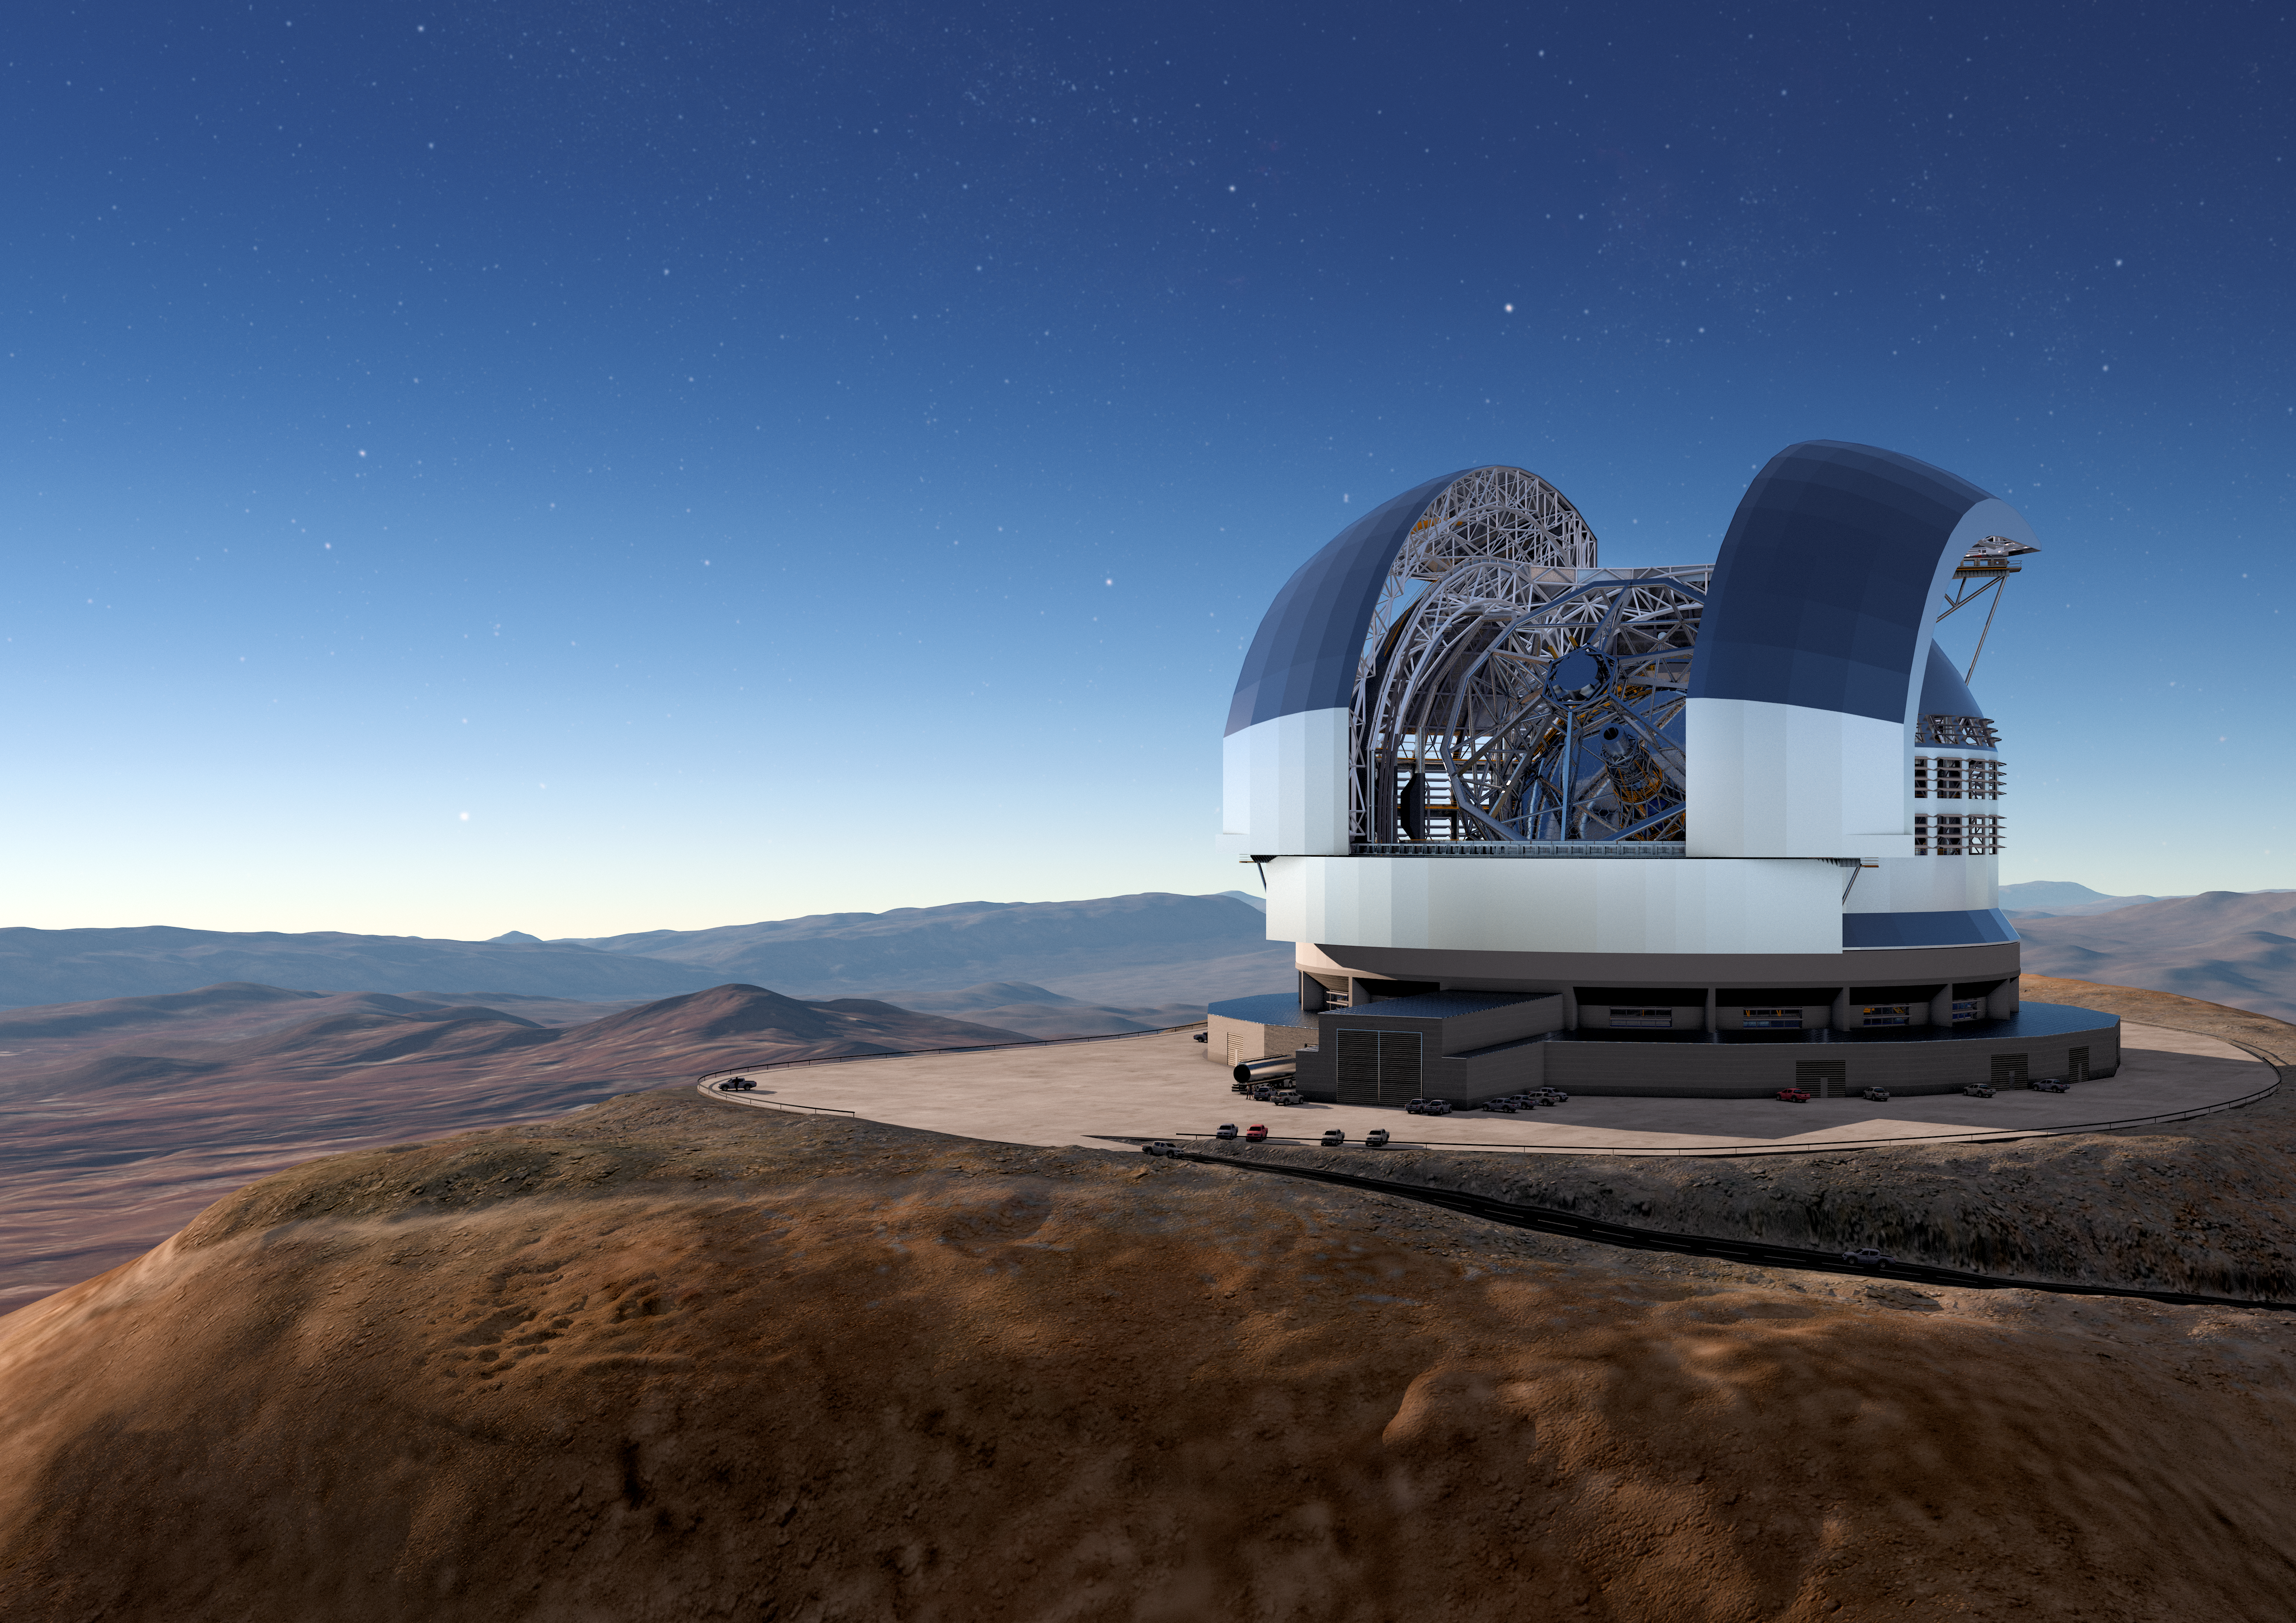

A concept view of the ELT

The Cerro Armazones mountain in the Chilean desert, near ESO's Paranal Observatory, will be the site for ESO's Extremely Large Telescope (ELT), which, with its 39-metre diameter mirror, will be the world’s biggest eye on the sky. Here, an artist's rendering shows a view of how the telescope will look on the mountain when it is complete.

Credit: ESO